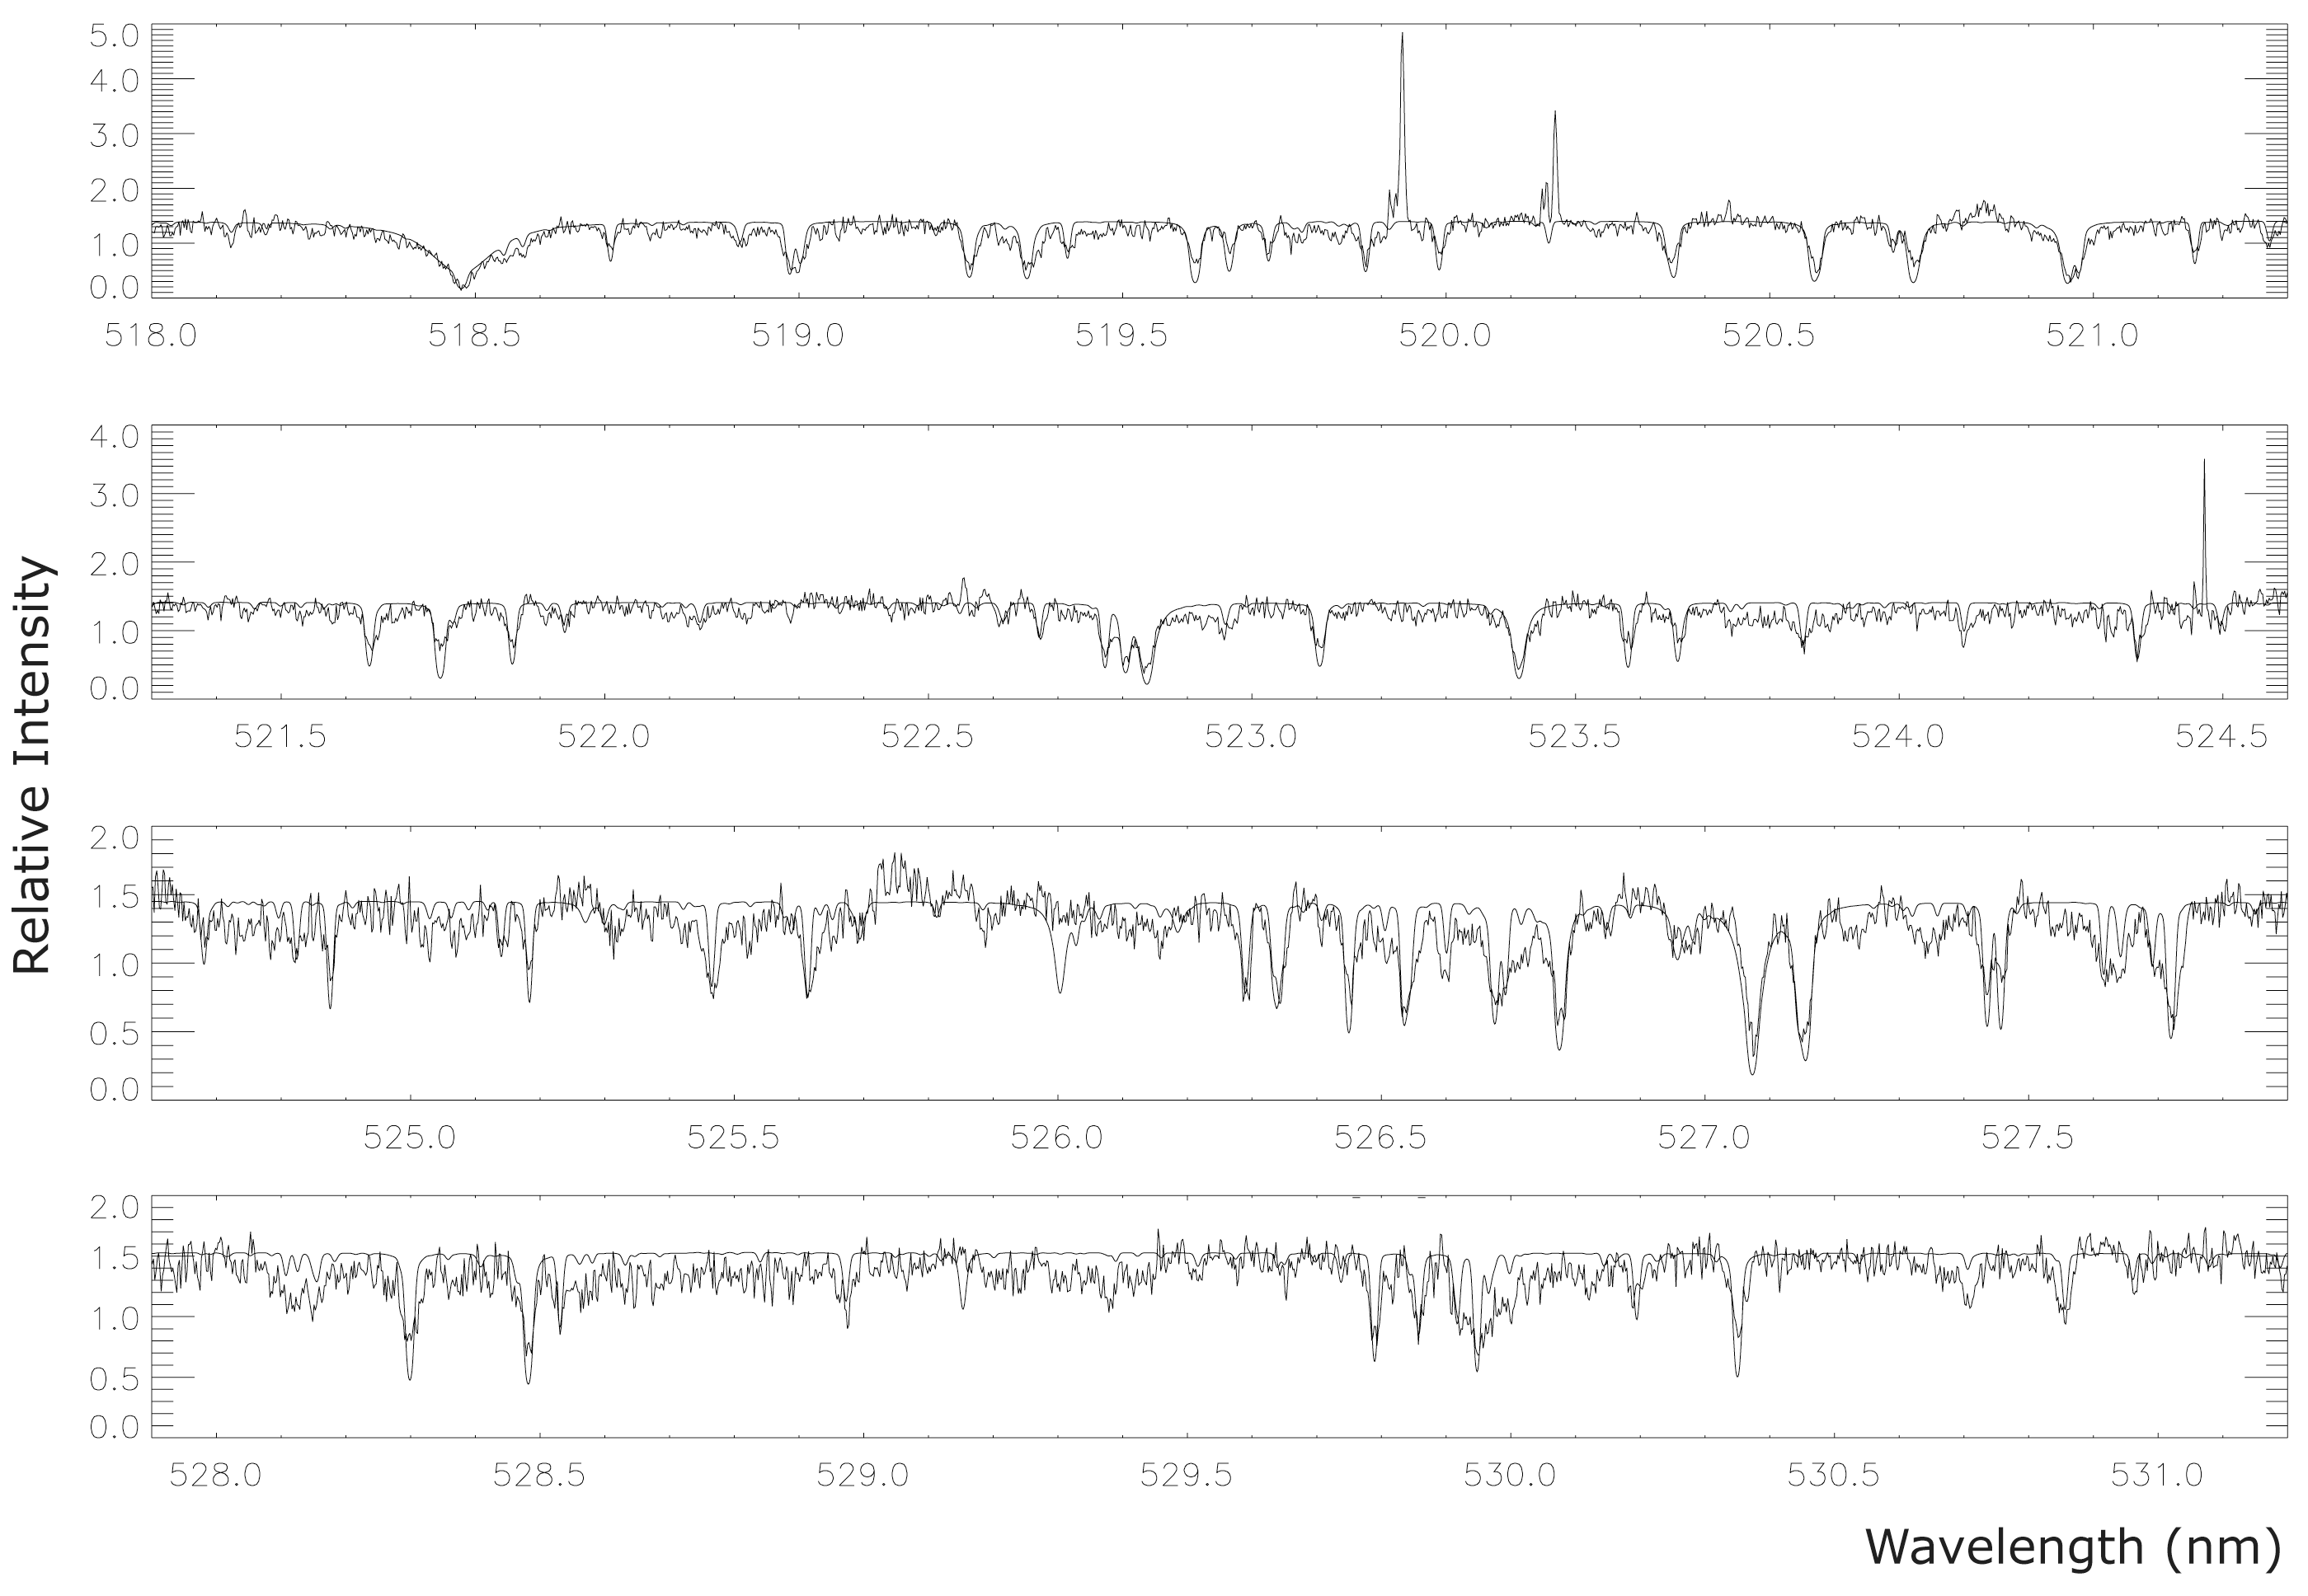

Spectrum of OGLE-TR-3

The chart displays a small portion of a high-dispersion spectrum of OGLE-TR-3, obtained with the UVES spectrograph at the 8.2-m VLT KUEYEN telescope at the Paranal Observatory (Chile). It is divided into five adjacent wavelength intervals and represents the mean of ten 1-hour spectral exposures. The fully drawn curve shows the spectrum of the "best fitting" stellar model from which the composition, temperature, mass, age of OGLE-TR-3 were deduced.

Credit: ESO